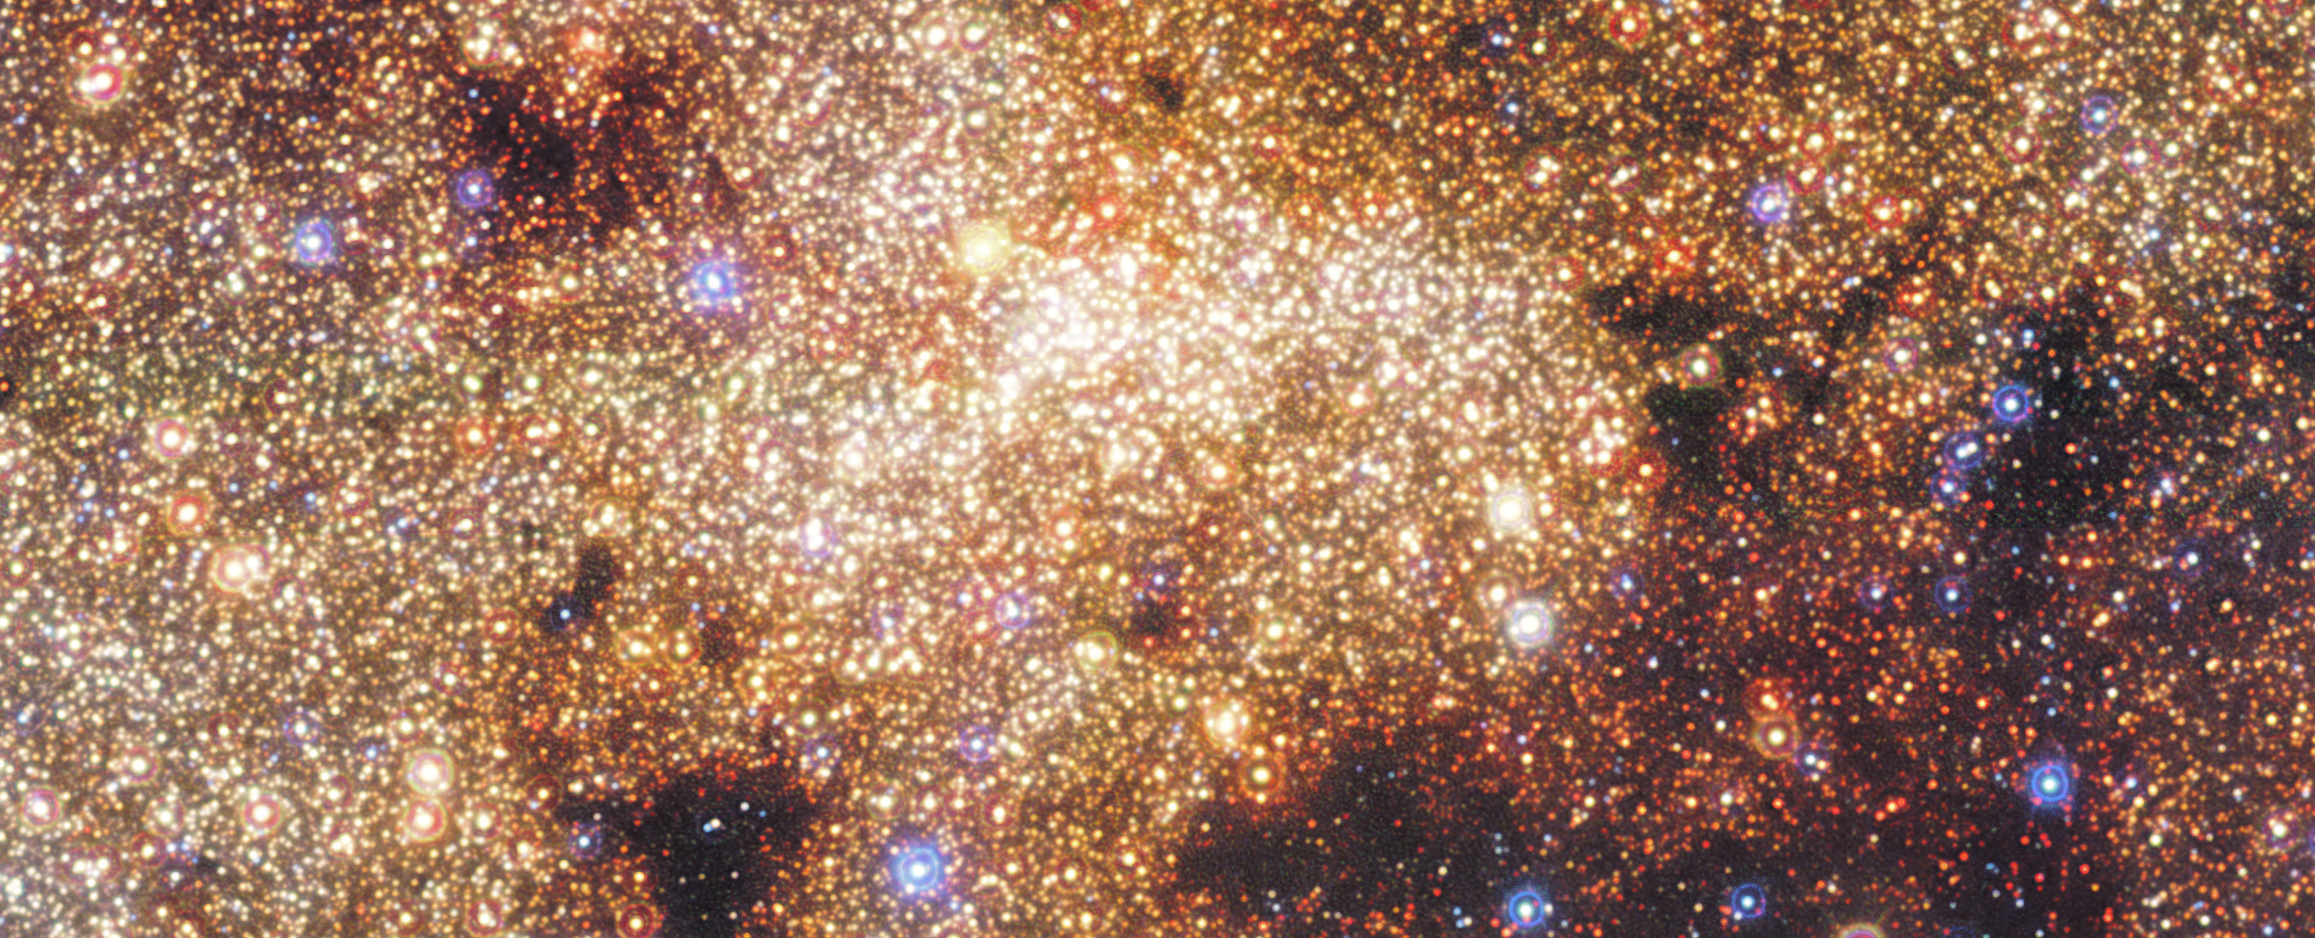

HAWK-I view of the Milky Way’s central region (close-up)

This image features a close-up of a wide-field, near-infrared view of the central region of the Milky Way, taken with the HAWK-I instrument on ESO’s Very Large Telescope.

Credit: ESO/Nogueras-Lara et al.